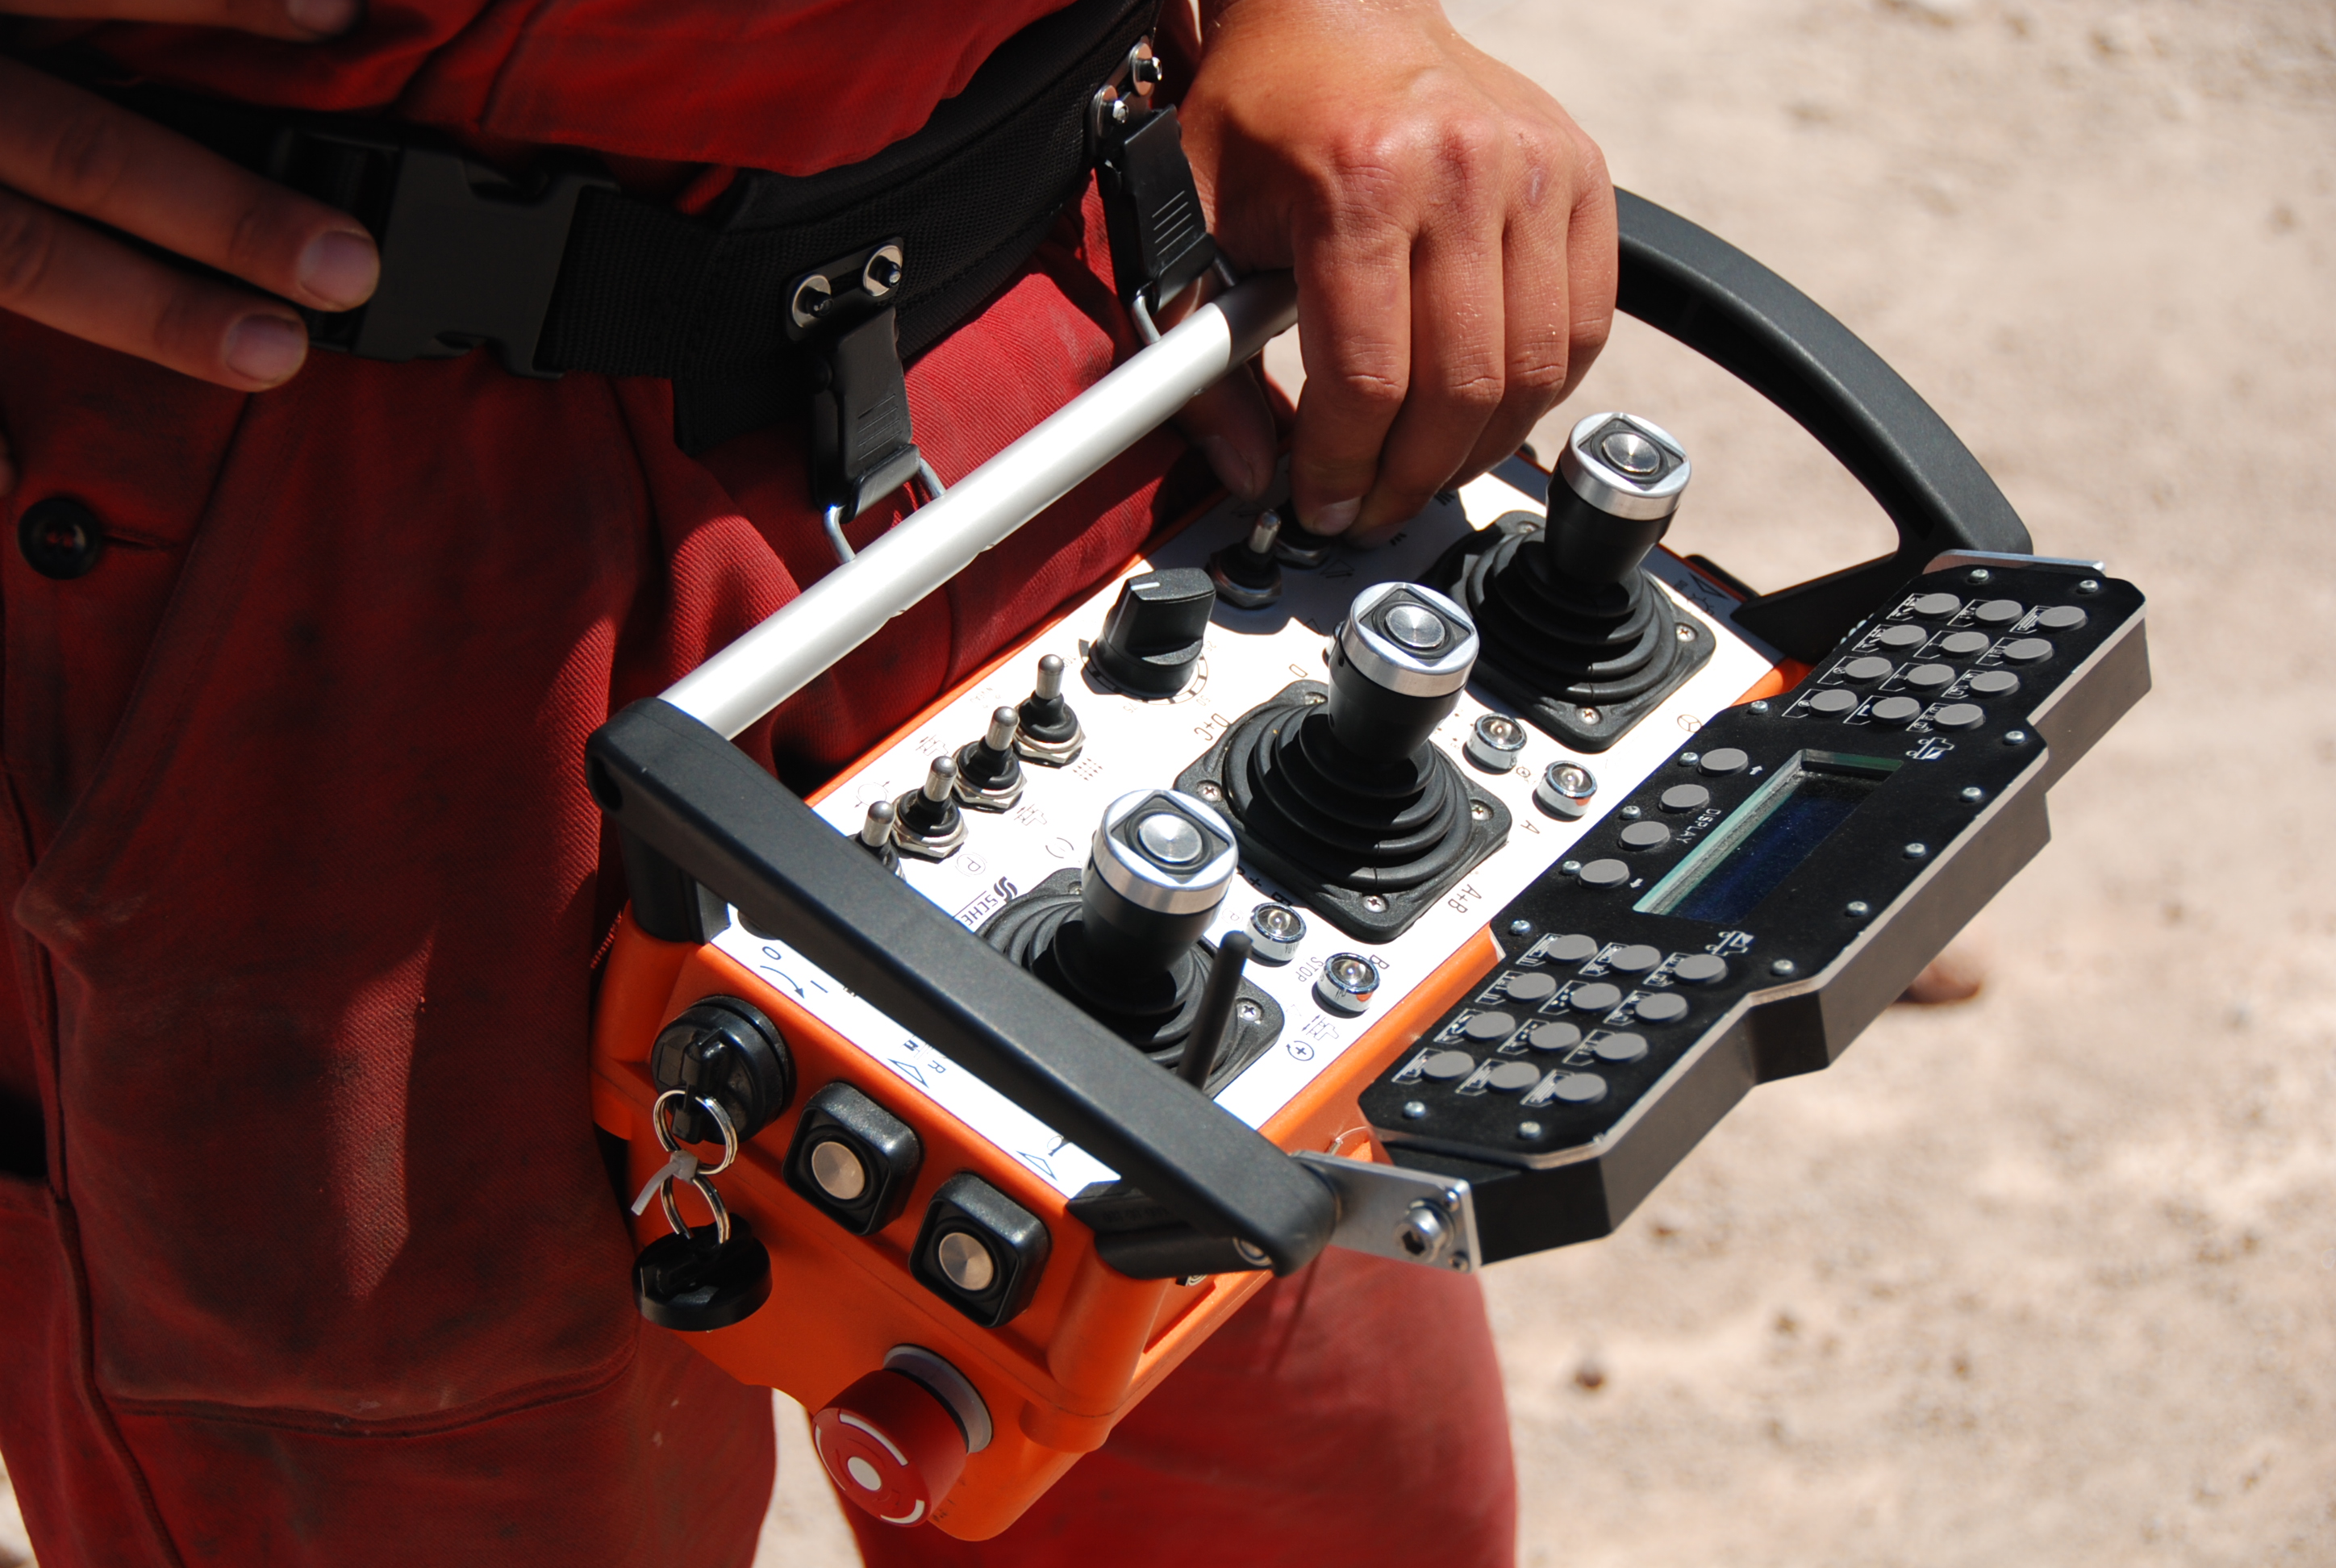

Sophisticated remote control

Every single aspect of the ALMA transporter functions can be controlled by a sophisticated remote control. In this way, operators can even perform millimeter precision movements (such as placing an antenna on a pad) at a distance.

Credit: ALMA (ESO / NAOJ / NRAO)